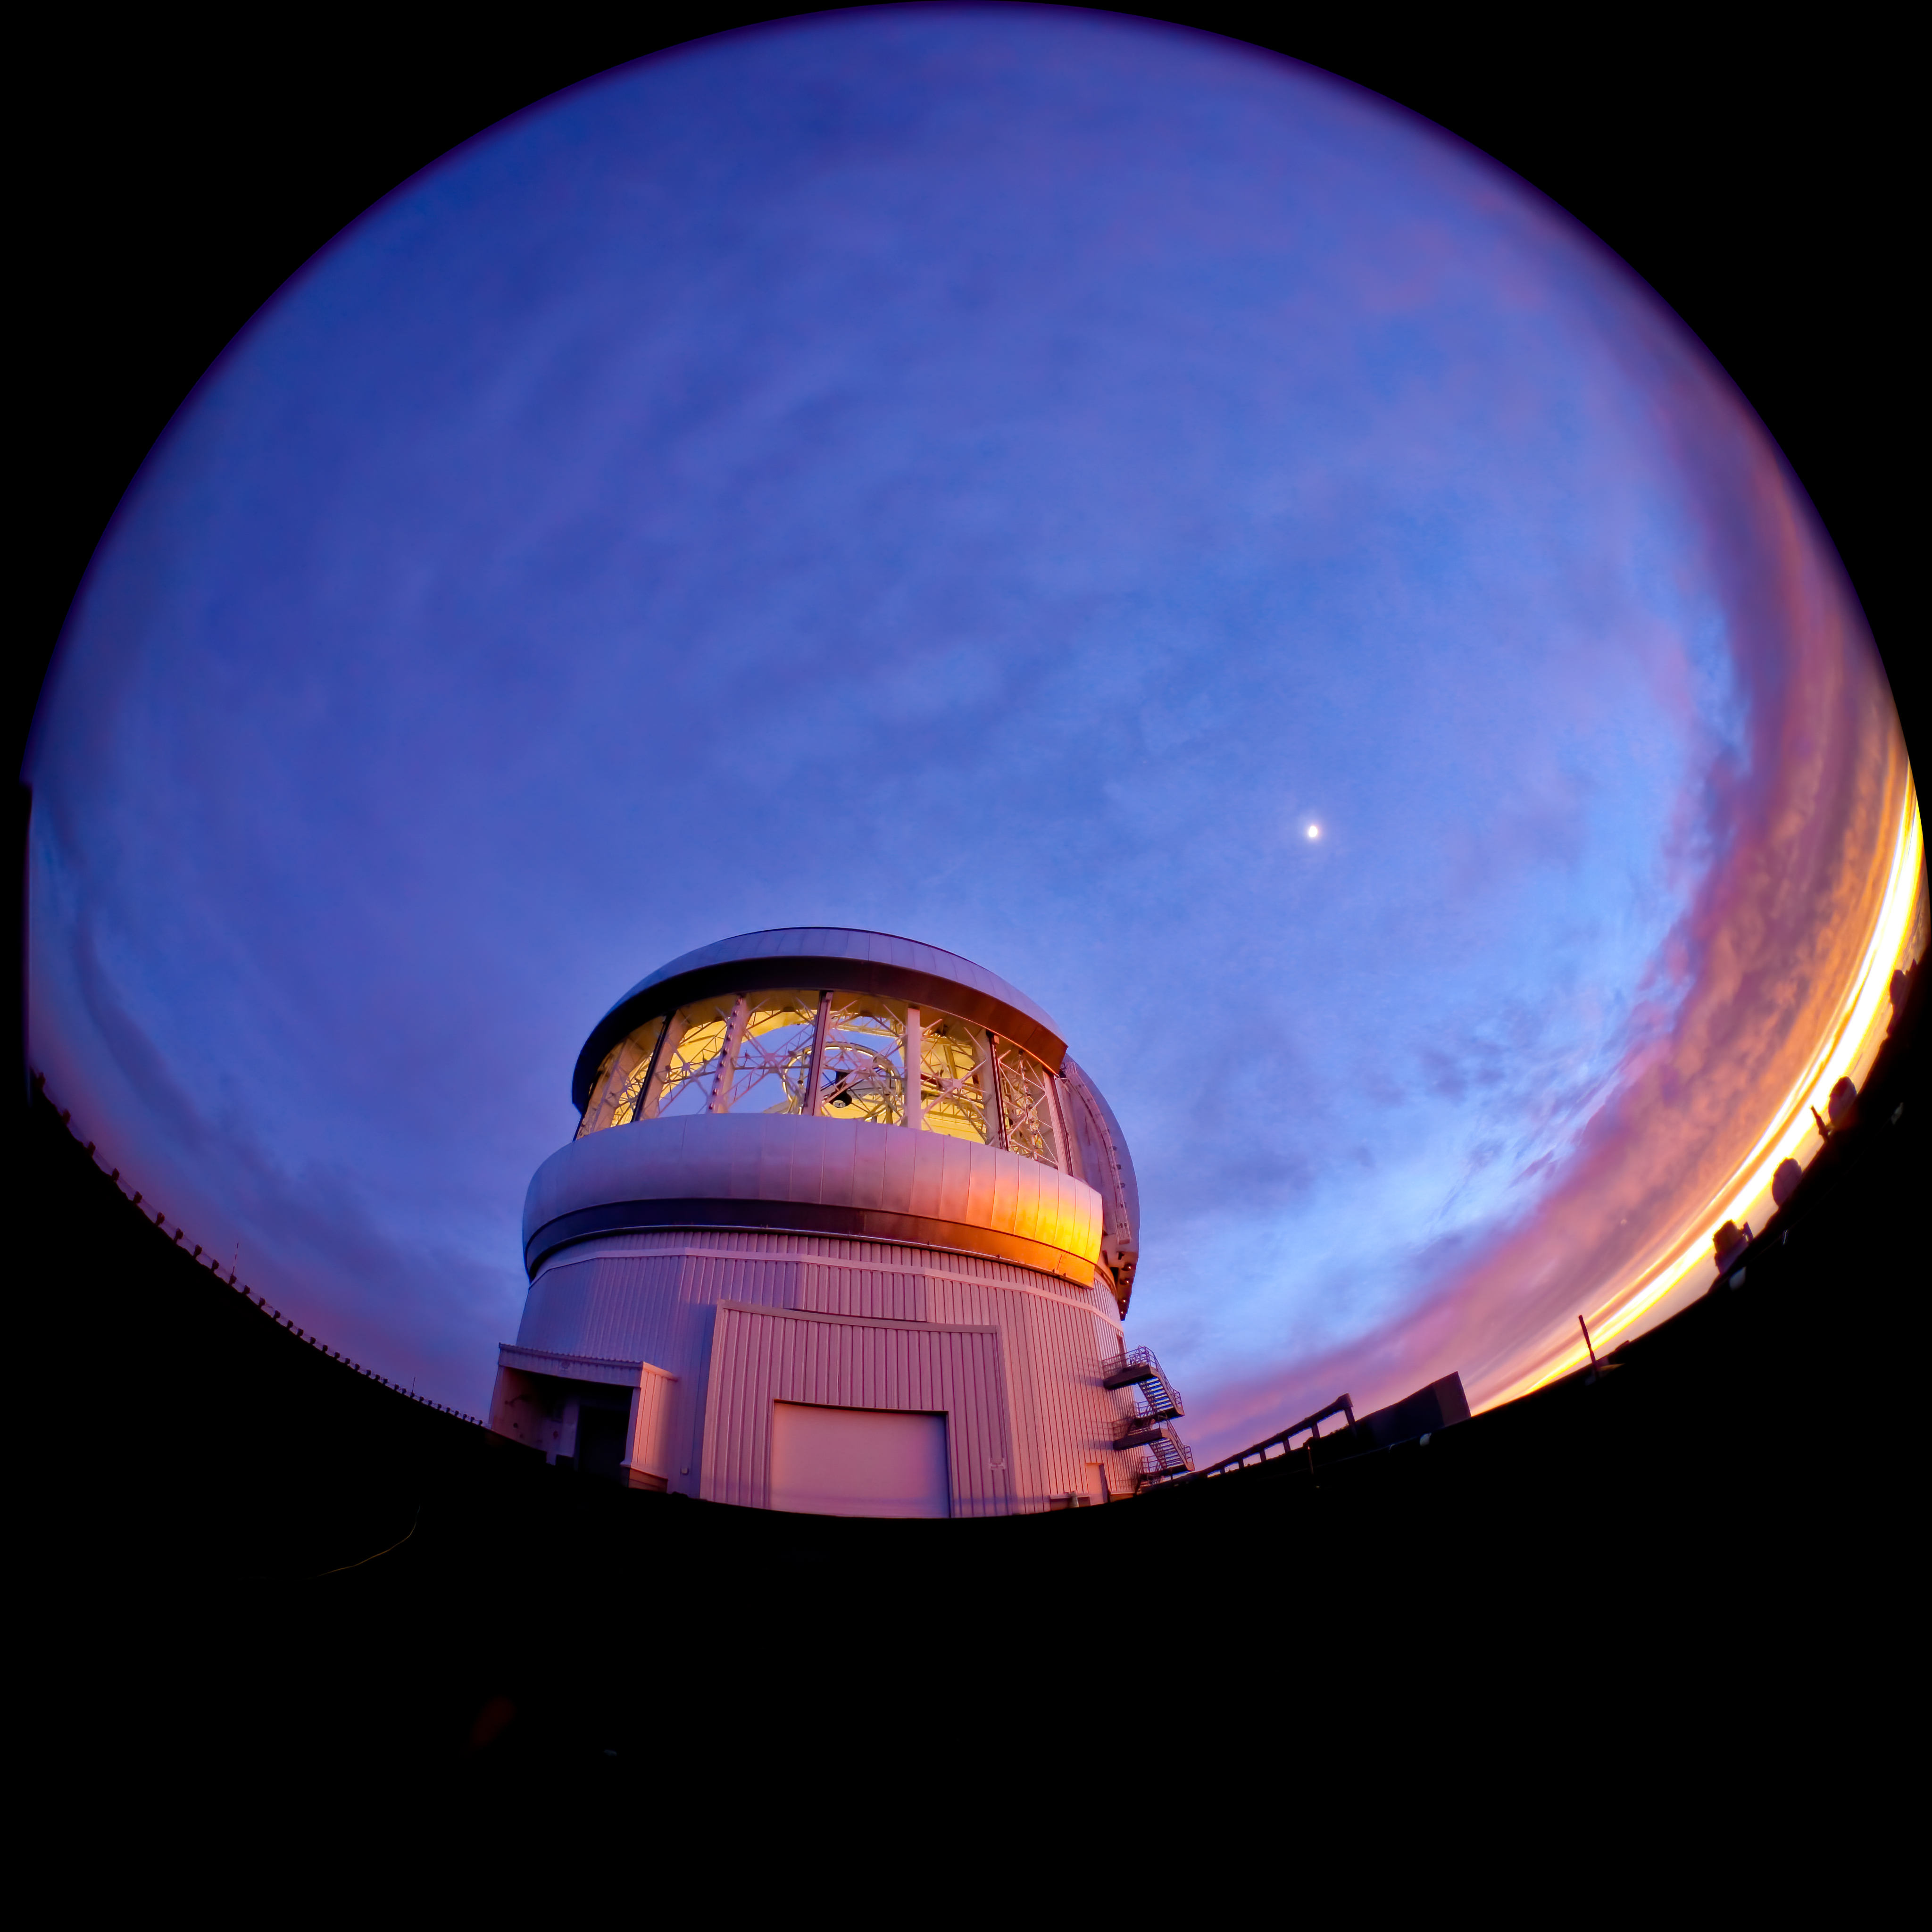

Fish Eye View of Gemini North at Sunset

Credit: International Gemini Observatory